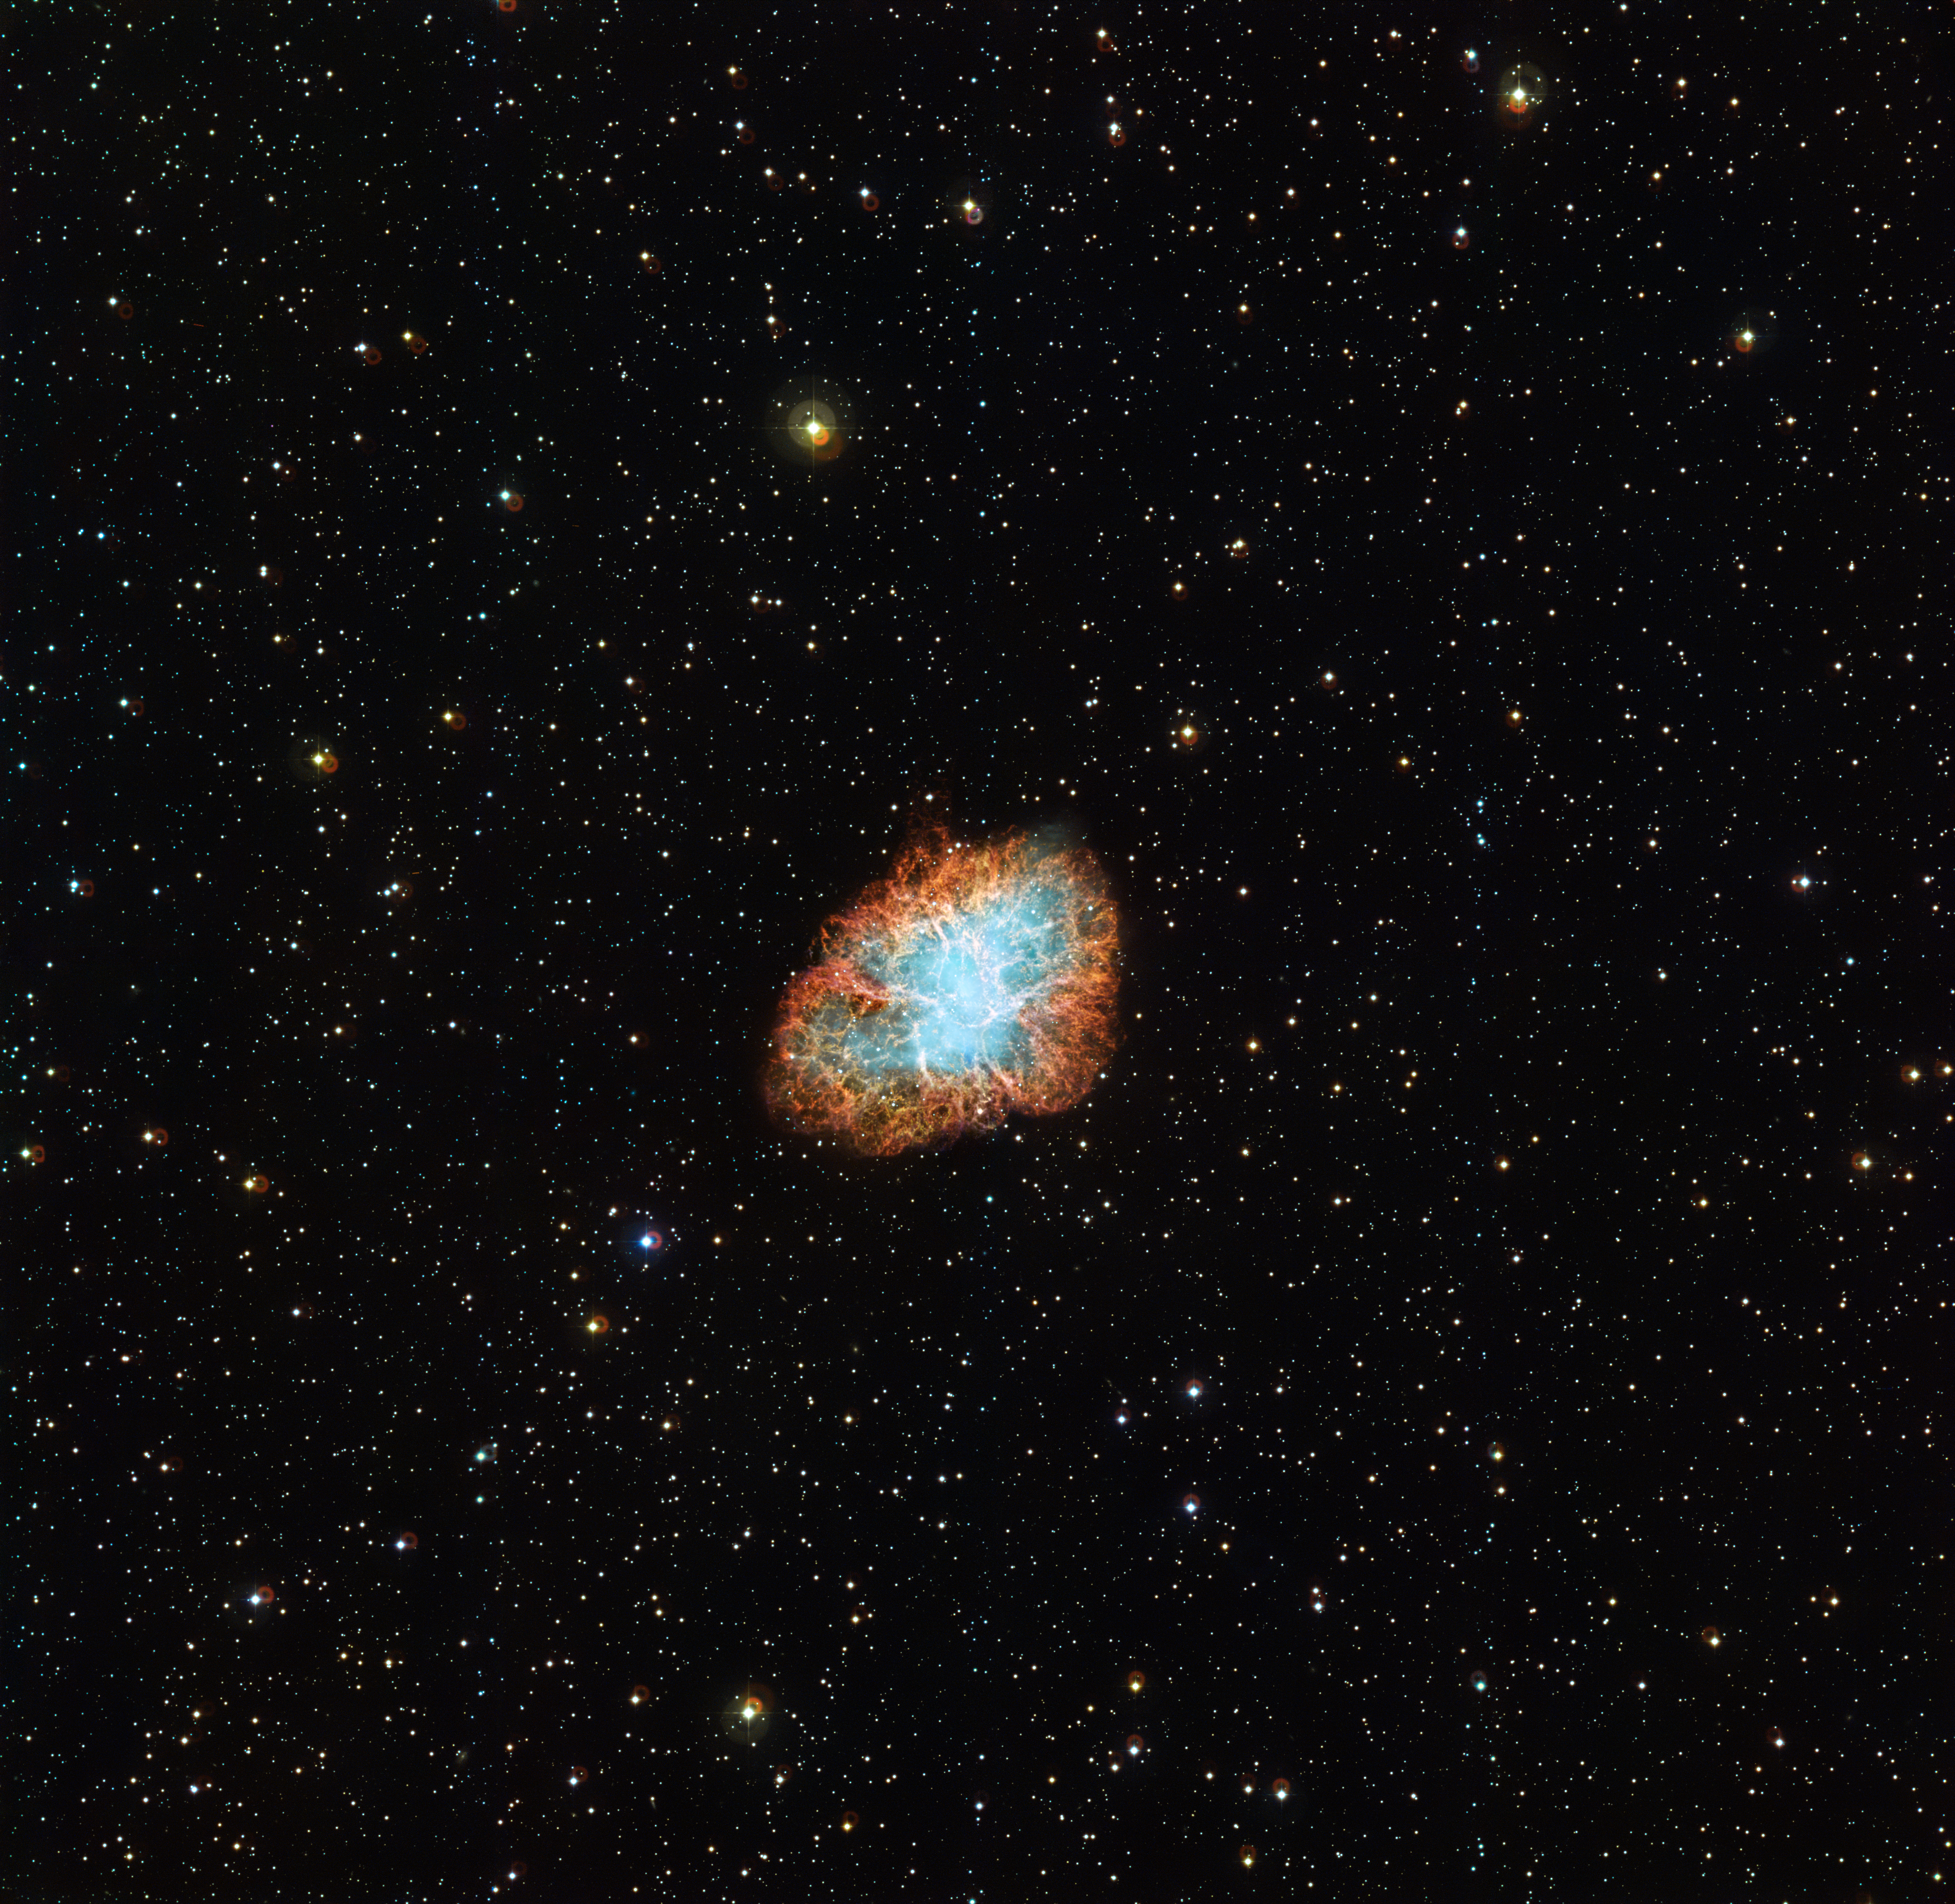

Wide view of the Crab Nebula

The Crab Nebula, which also goes by the names Messier 1, NGC 1952 and Taurus A, is one of the best studied astronomical objects in the sky. It is the remnant of a supernova explosion which was observed by Chinese astronomers in 1054. The tangled filaments visible in this image are the remains of the exploded star, which are still expanding outwards at about 1500 kilometres per second.

Although not visible to the naked eye due to foreground filaments of helium and hydrogen the heart of the nebula hosts two faint stars. It is one of these that is responsible for the nebula that we see today — a star that is known as the Crab Pulsar, or CM Tau. This is the small, dense, corpse of the original star that caused the supernova. It is now only about 20 kilometres in diameter and rotates around its axis 30 times every second!

The star emits pulses of radiation in all wavelengths, ranging from gamma rays — for which it is one of the brightest sources in the sky — to radio waves. The radiation from the star is so strong that it is creating a wave of material that is deforming the inner parts of the nebula. The appearance of these structures changes so fast that astronomers can actually observe how they reshape. This provides a rare opportunity as cosmic timescales are usually much too long for change to be observed to this extent.

The data from the Wide Field Imager on the MPG/ESO 2.2-metre telescope at ESO’s La Silla Observatory in Chile used to make this image were selected from the ESO archive by Manu Mejias as part of the Hidden Treasures competition.

Credit: ESO / Manu Mejias